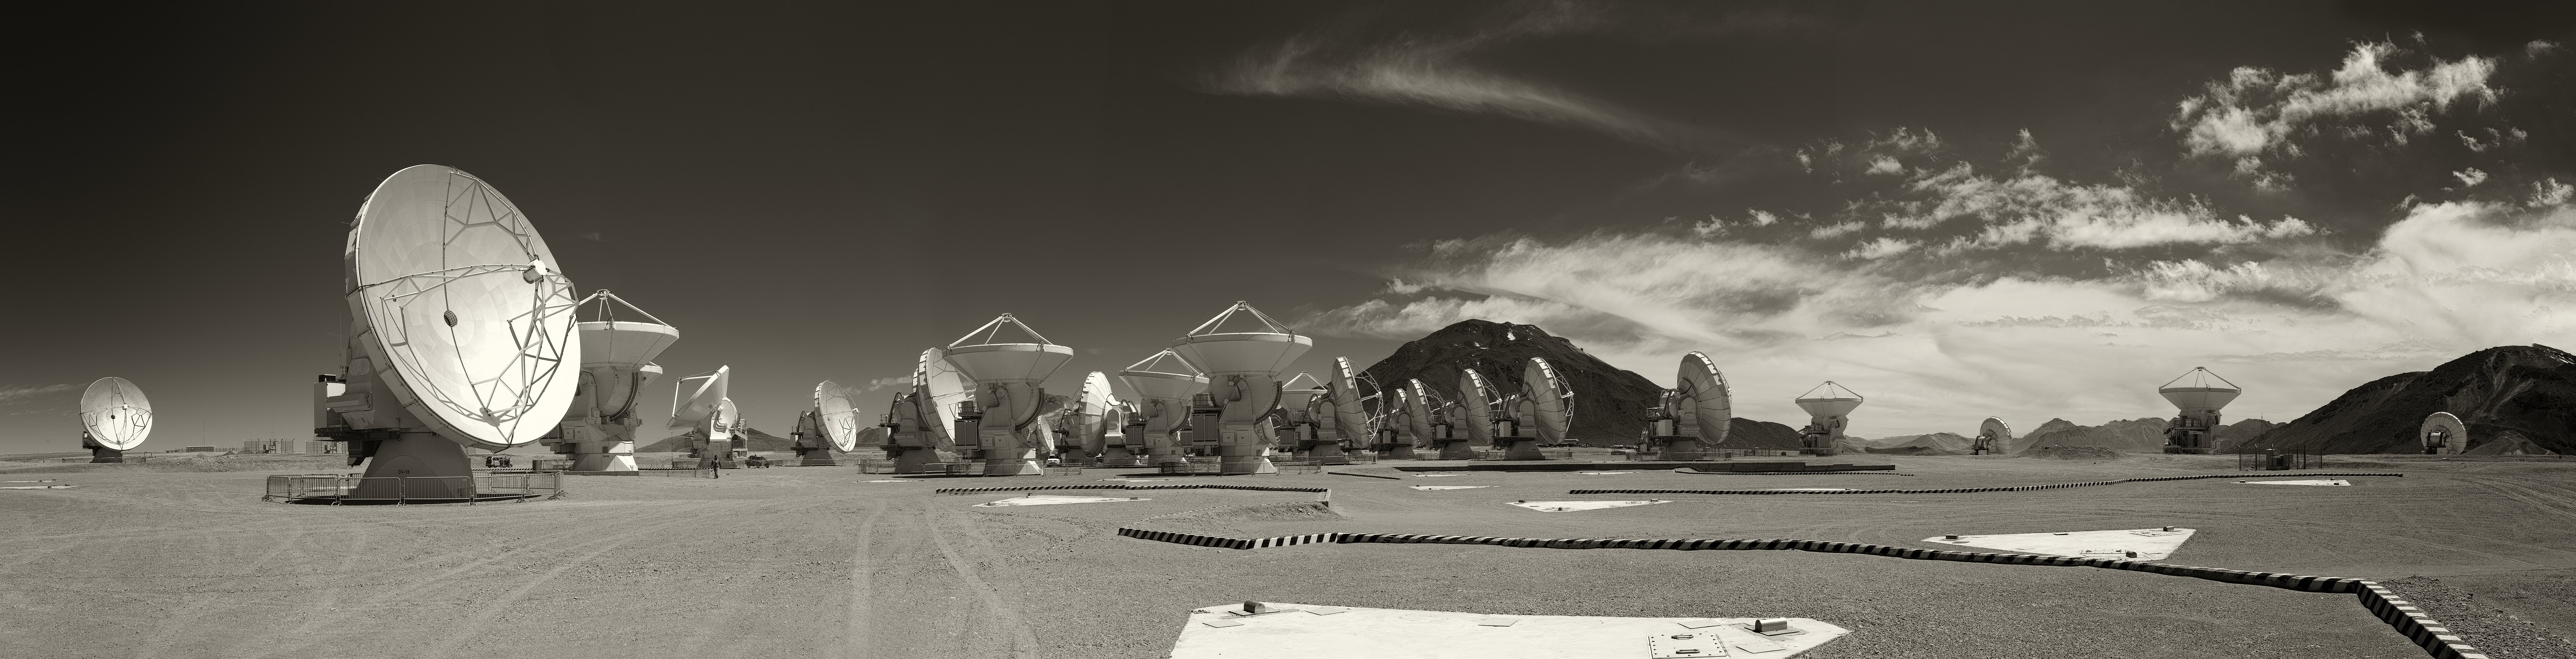

Panoramic view of ALMA Observatory

Panoramic view of the Atacama Large Millimeter/submillimeter Array (ALMA), the largest astronomy project in existence, located at the Chajnantor Plateau in the Chilean Andes. The image was taken by Stefan Seip, one of the ESO Photo Ambassadors.

Credit: ESO/S. Seip